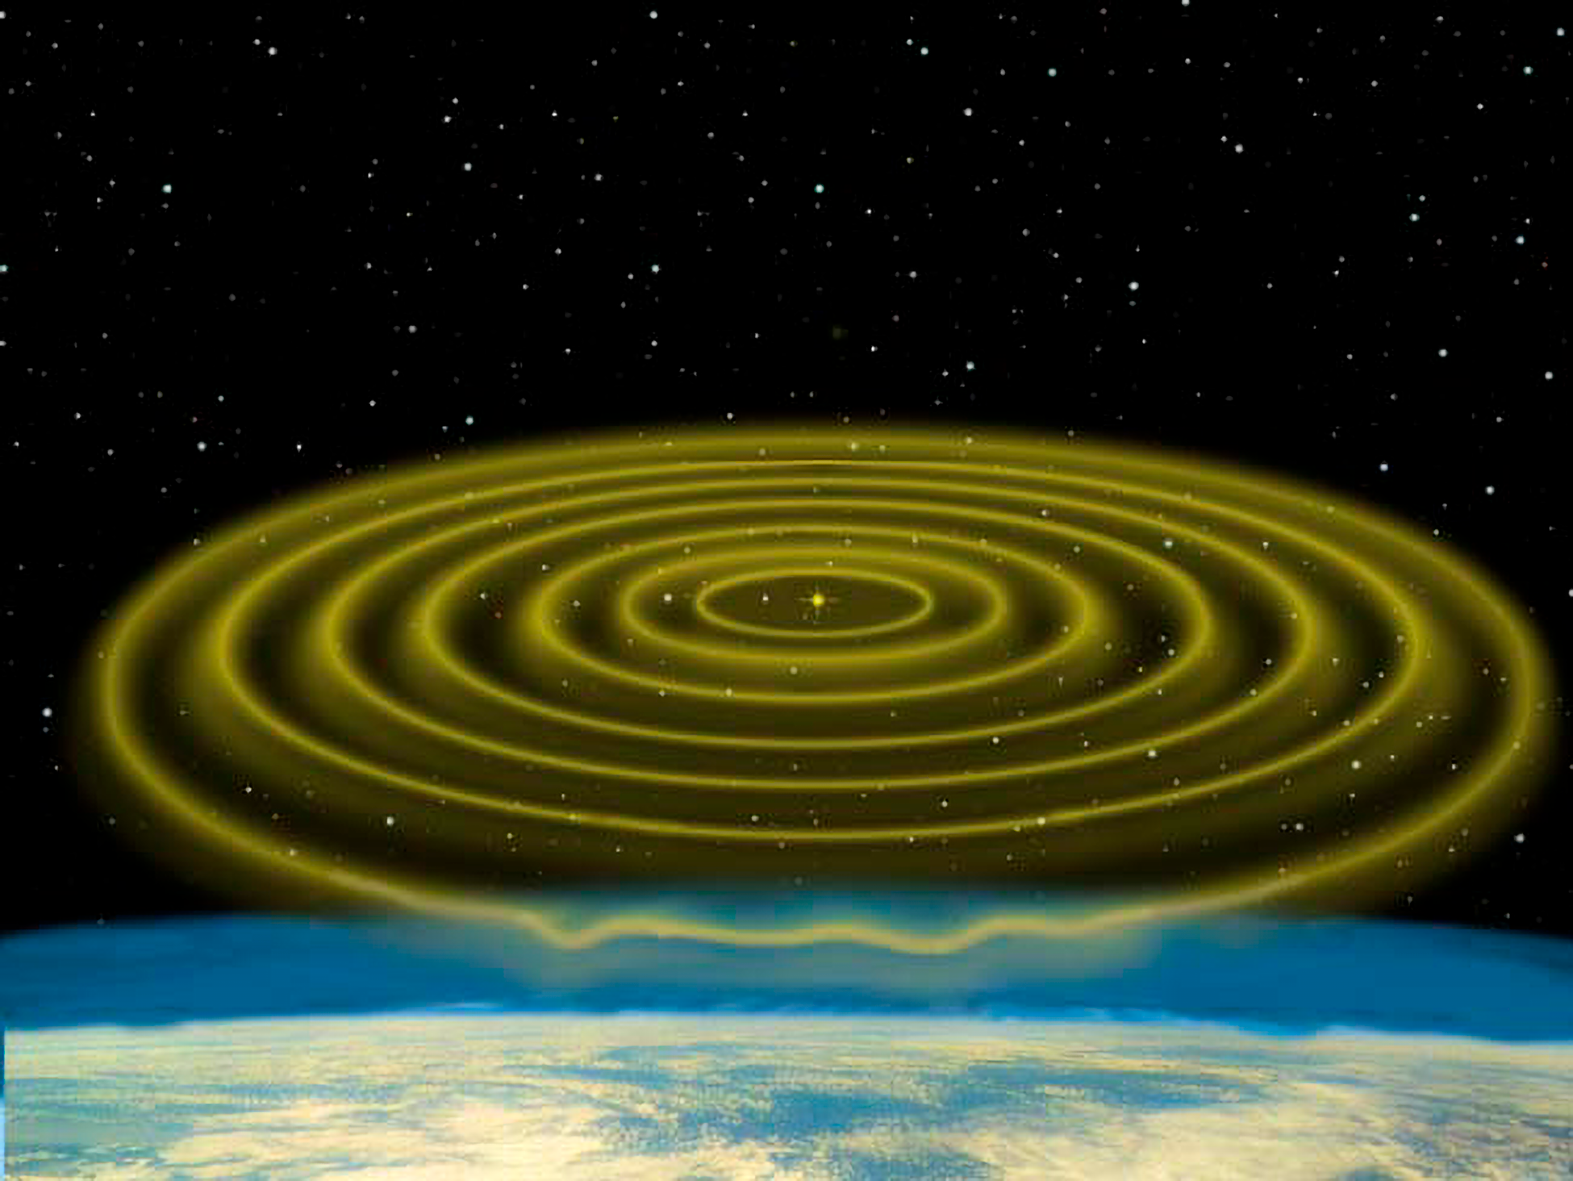

Wavefront Optics

A close-up view of starlight bending and rippling once it reaches and passes through the Earth's atmosphere.

Credit: NOIRLab